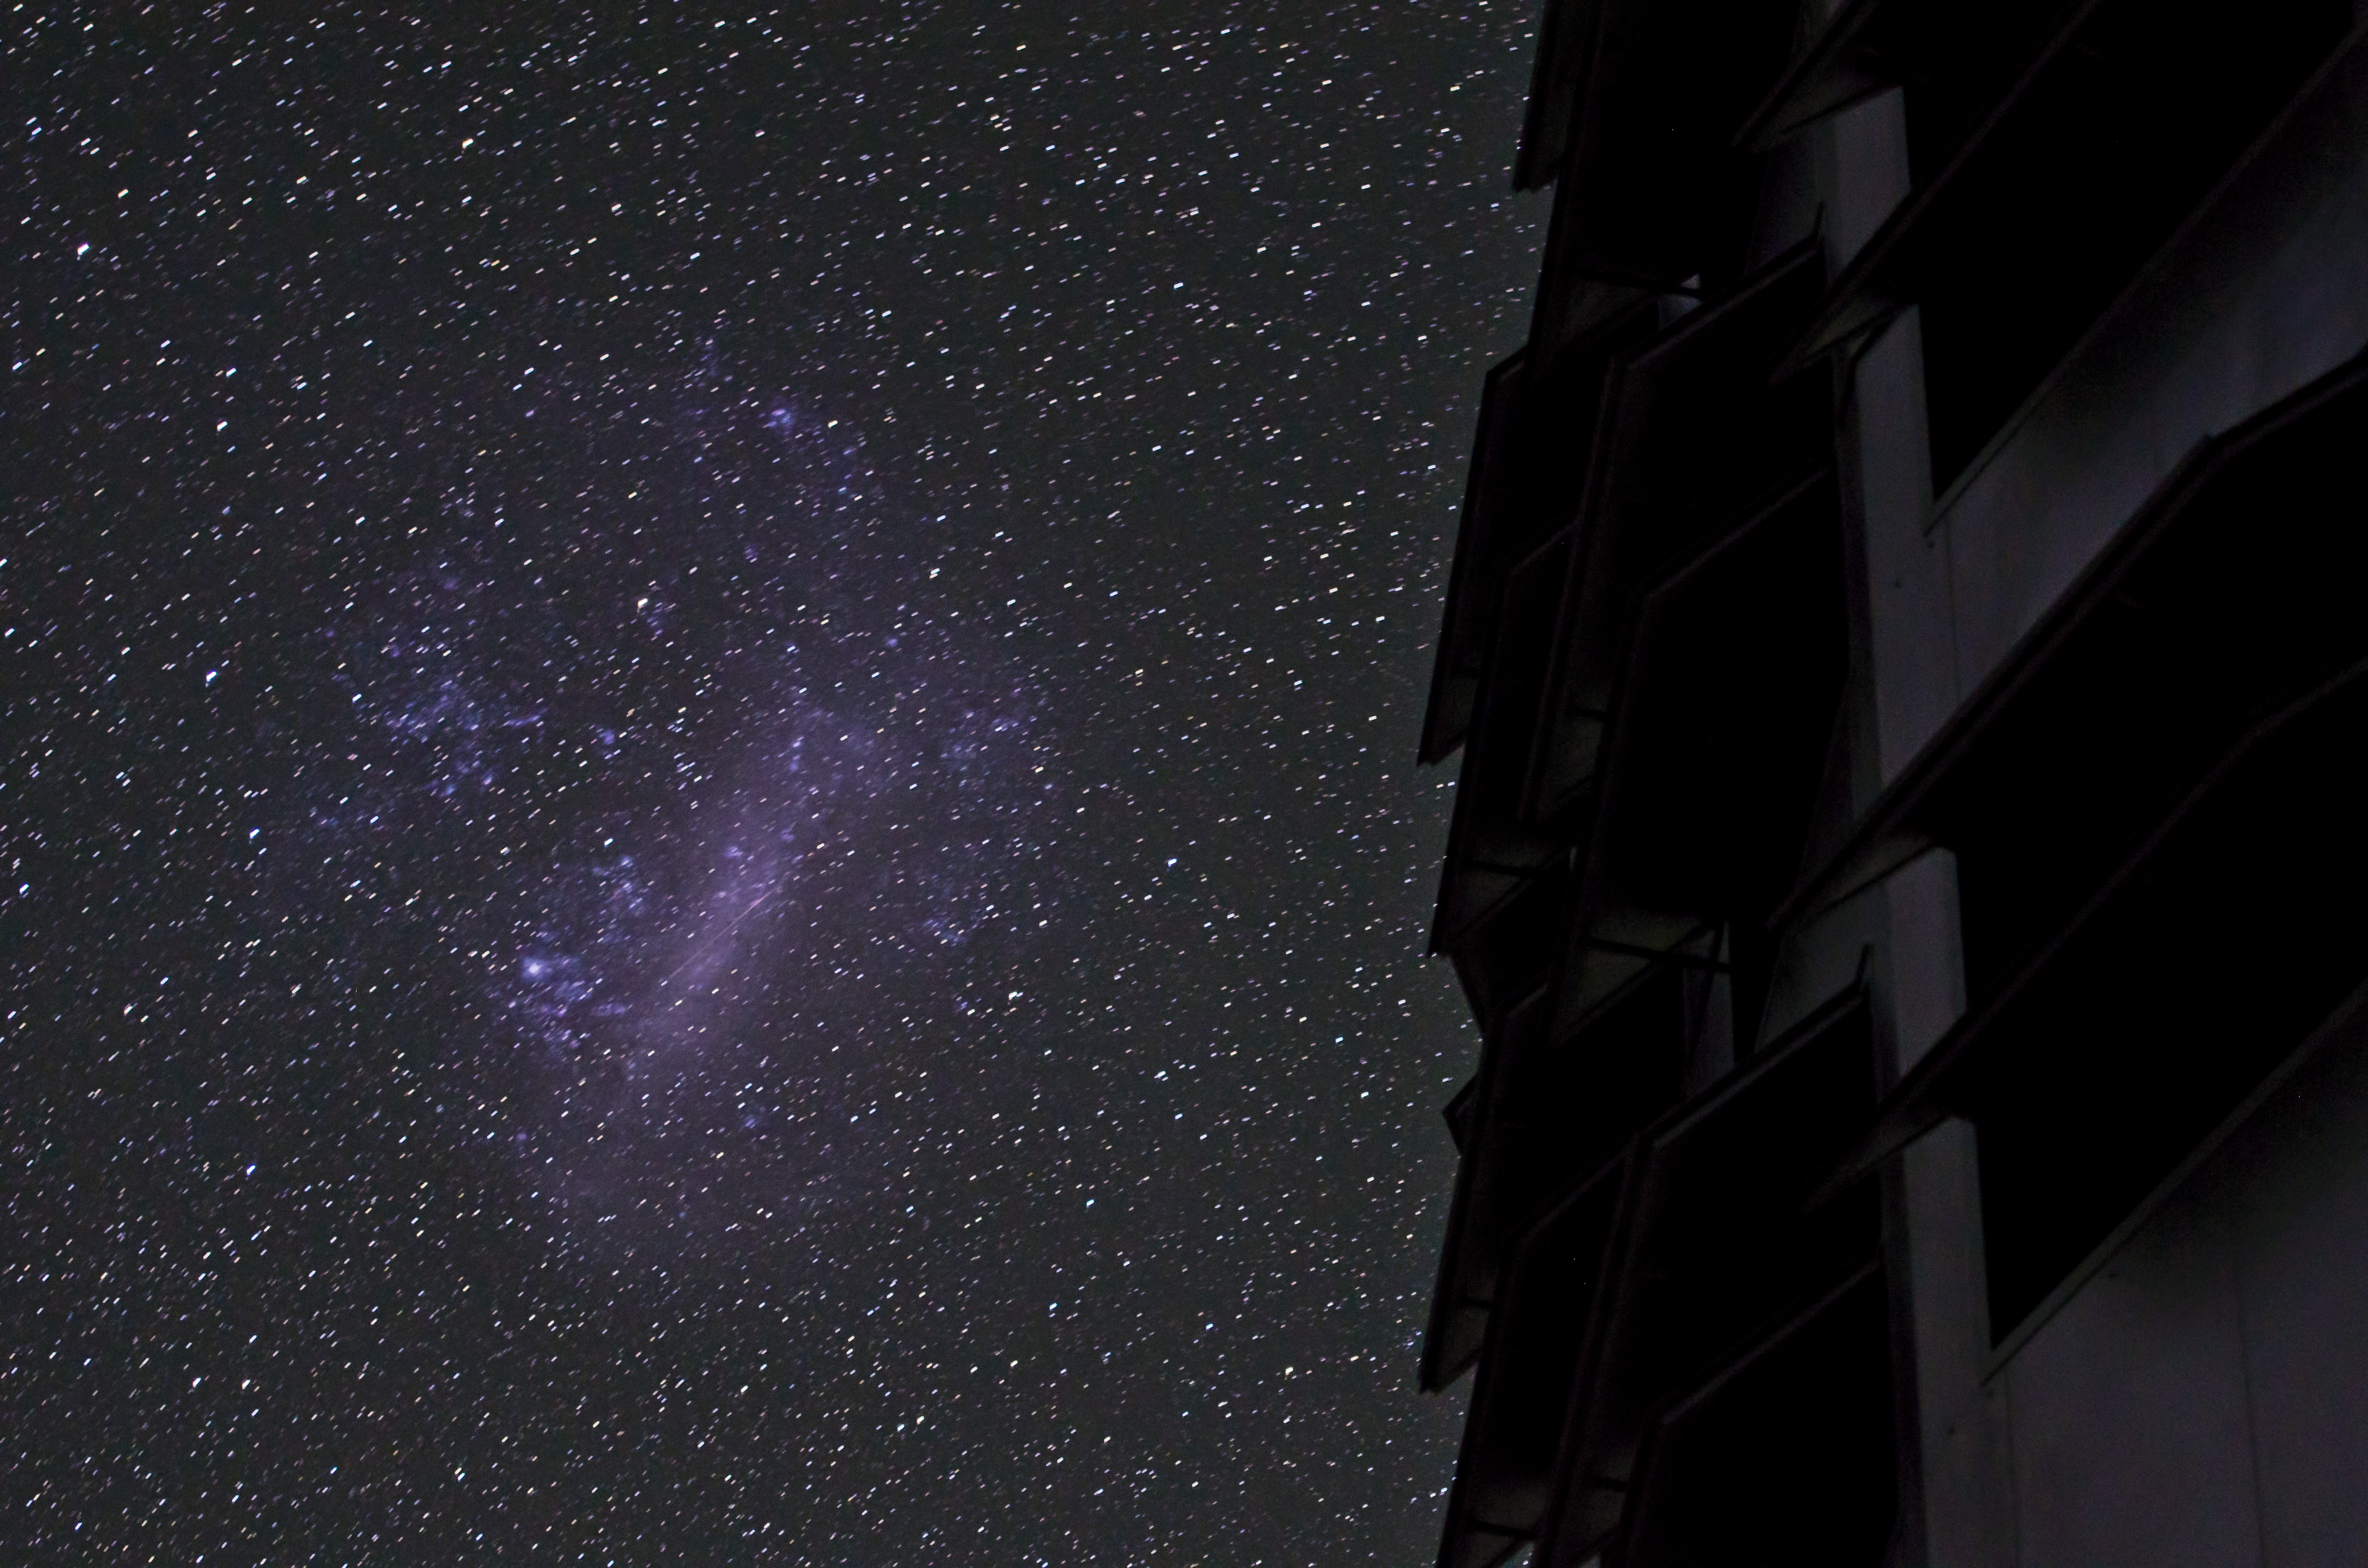

Peering into the unknown

The European Southern Observatory (ESO) seeks to further our understanding of the cosmos. This is the dome of one of the VLT Unit Telescopes, at Paranal Observatory.

Credit: G. Brammer/ESO